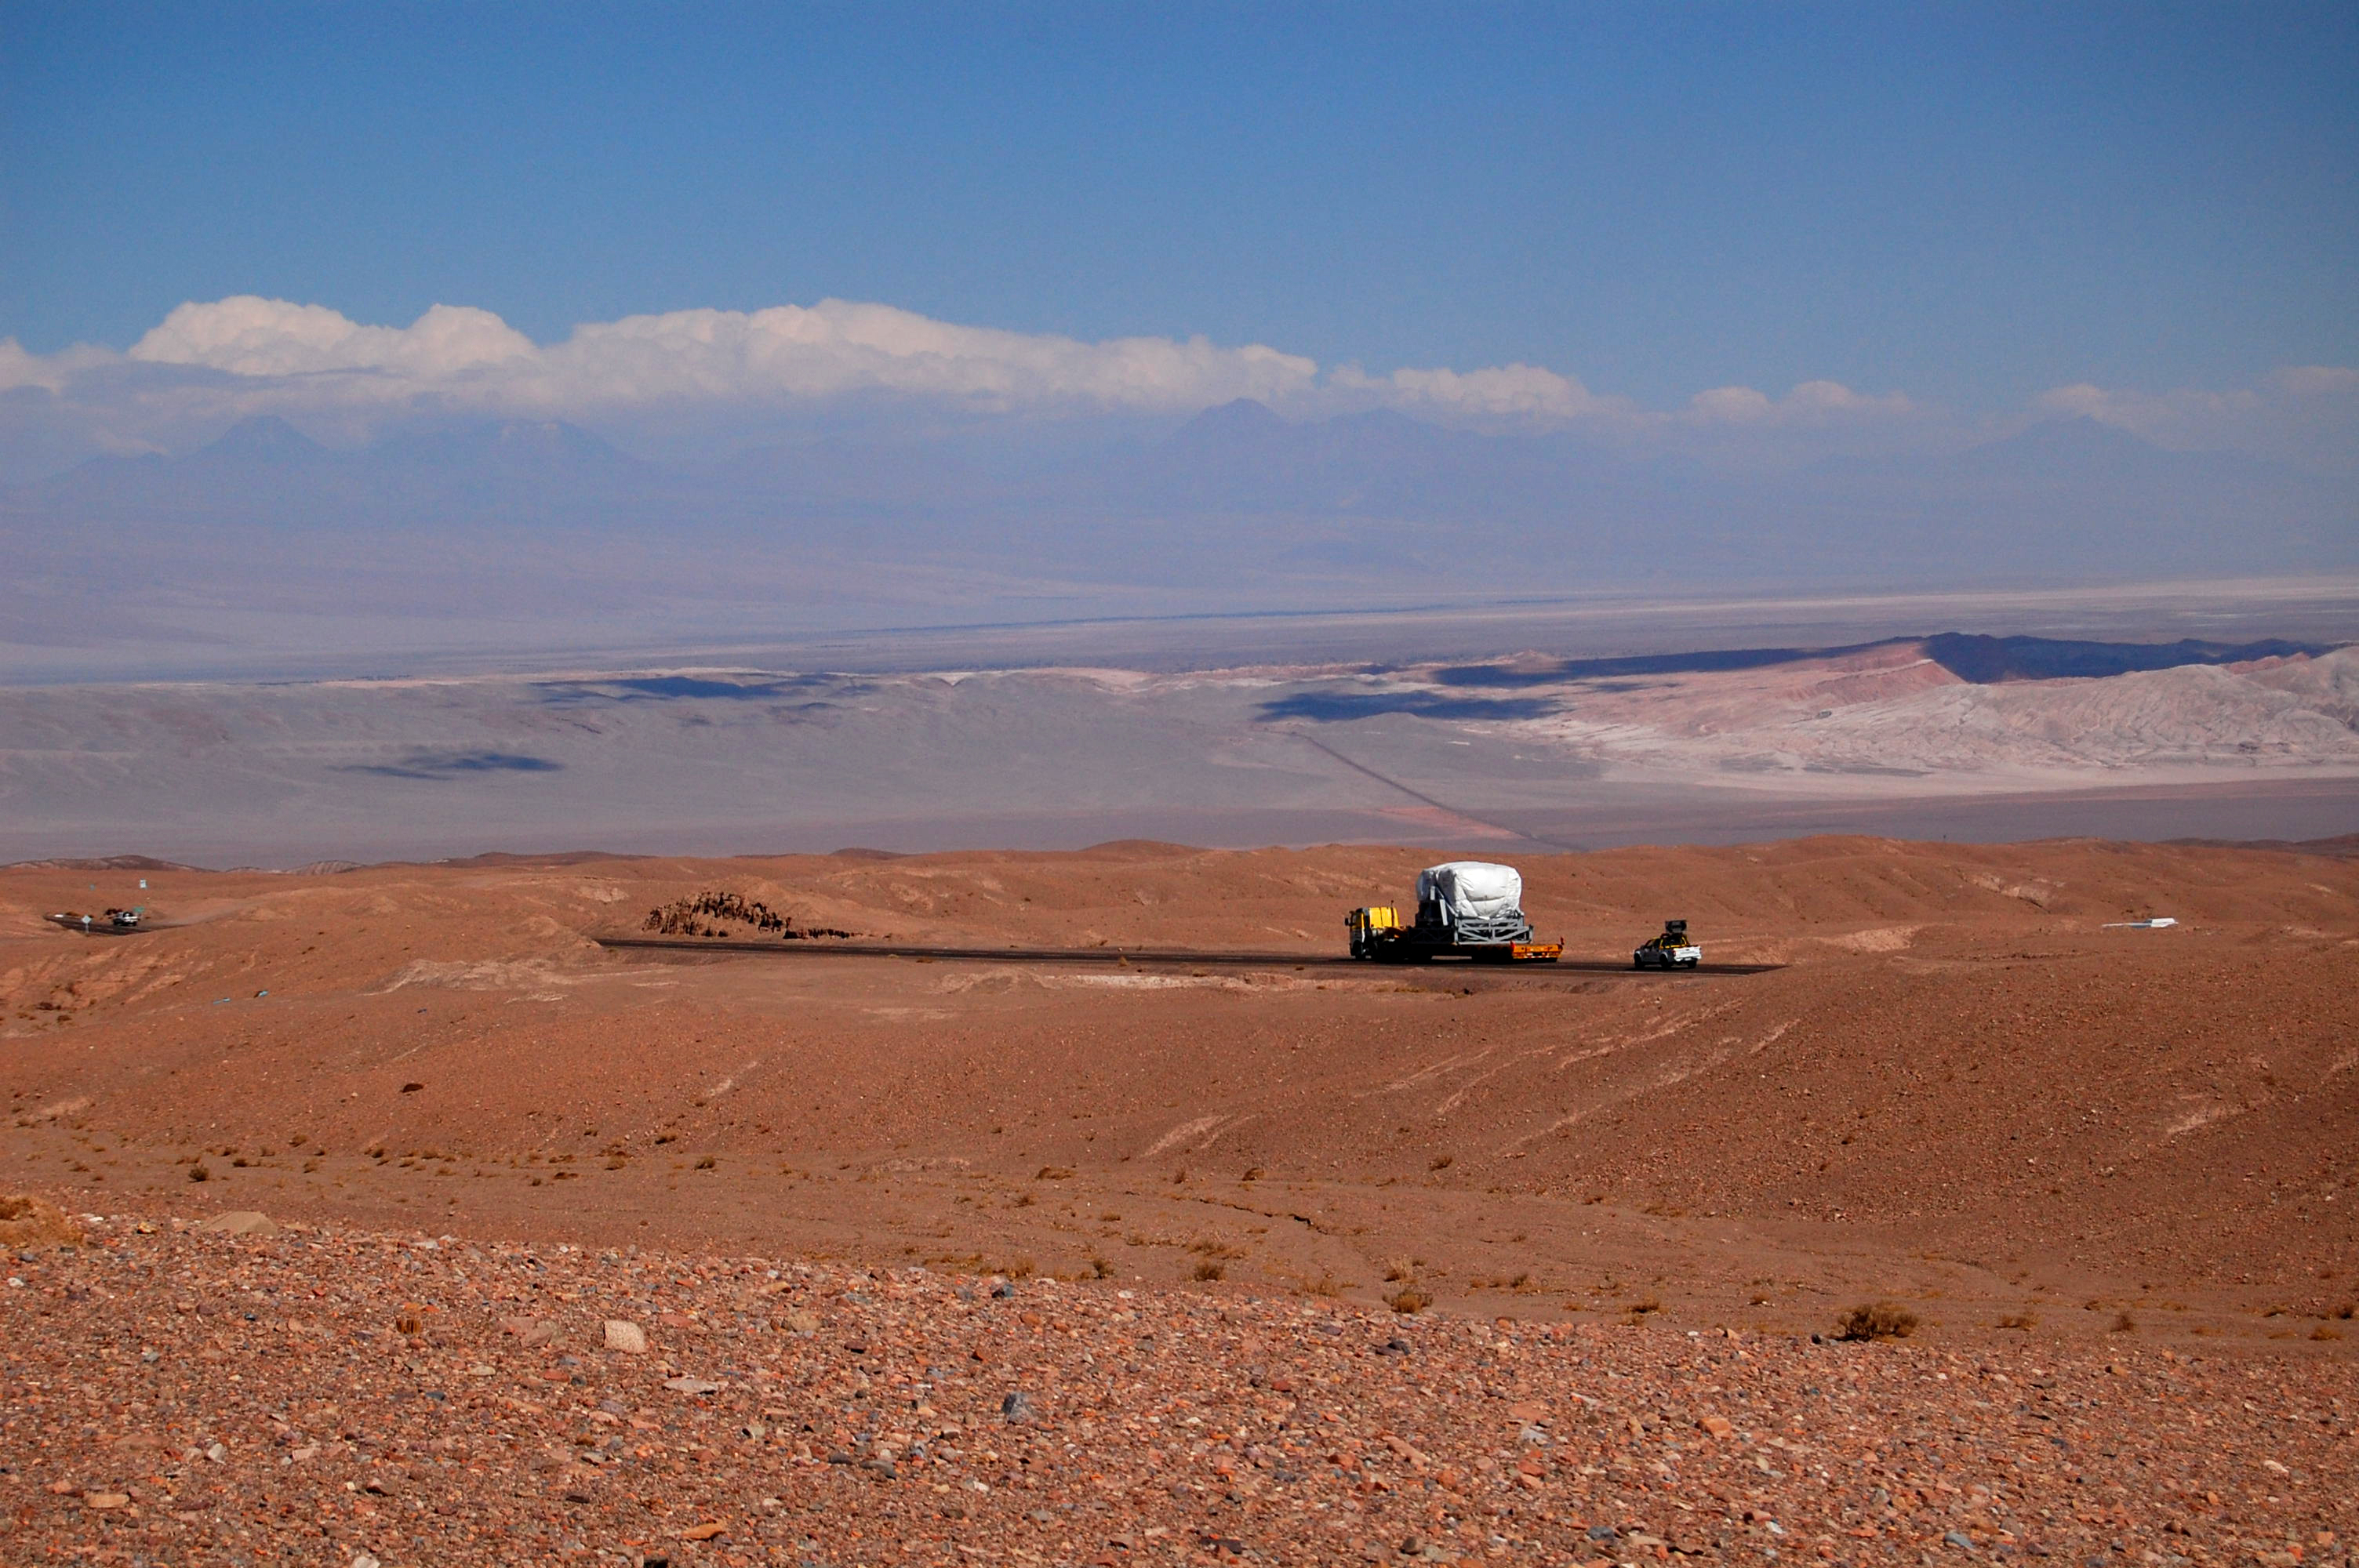

On April 20, 2007 the first North American antenna

On April 20, 2007 the first North American antenna (VERTEX) arrived in Antofagasta. An intense trip to the OSF would await him from that city.

Credit: ALMA (ESO / NAOJ / NRAO)